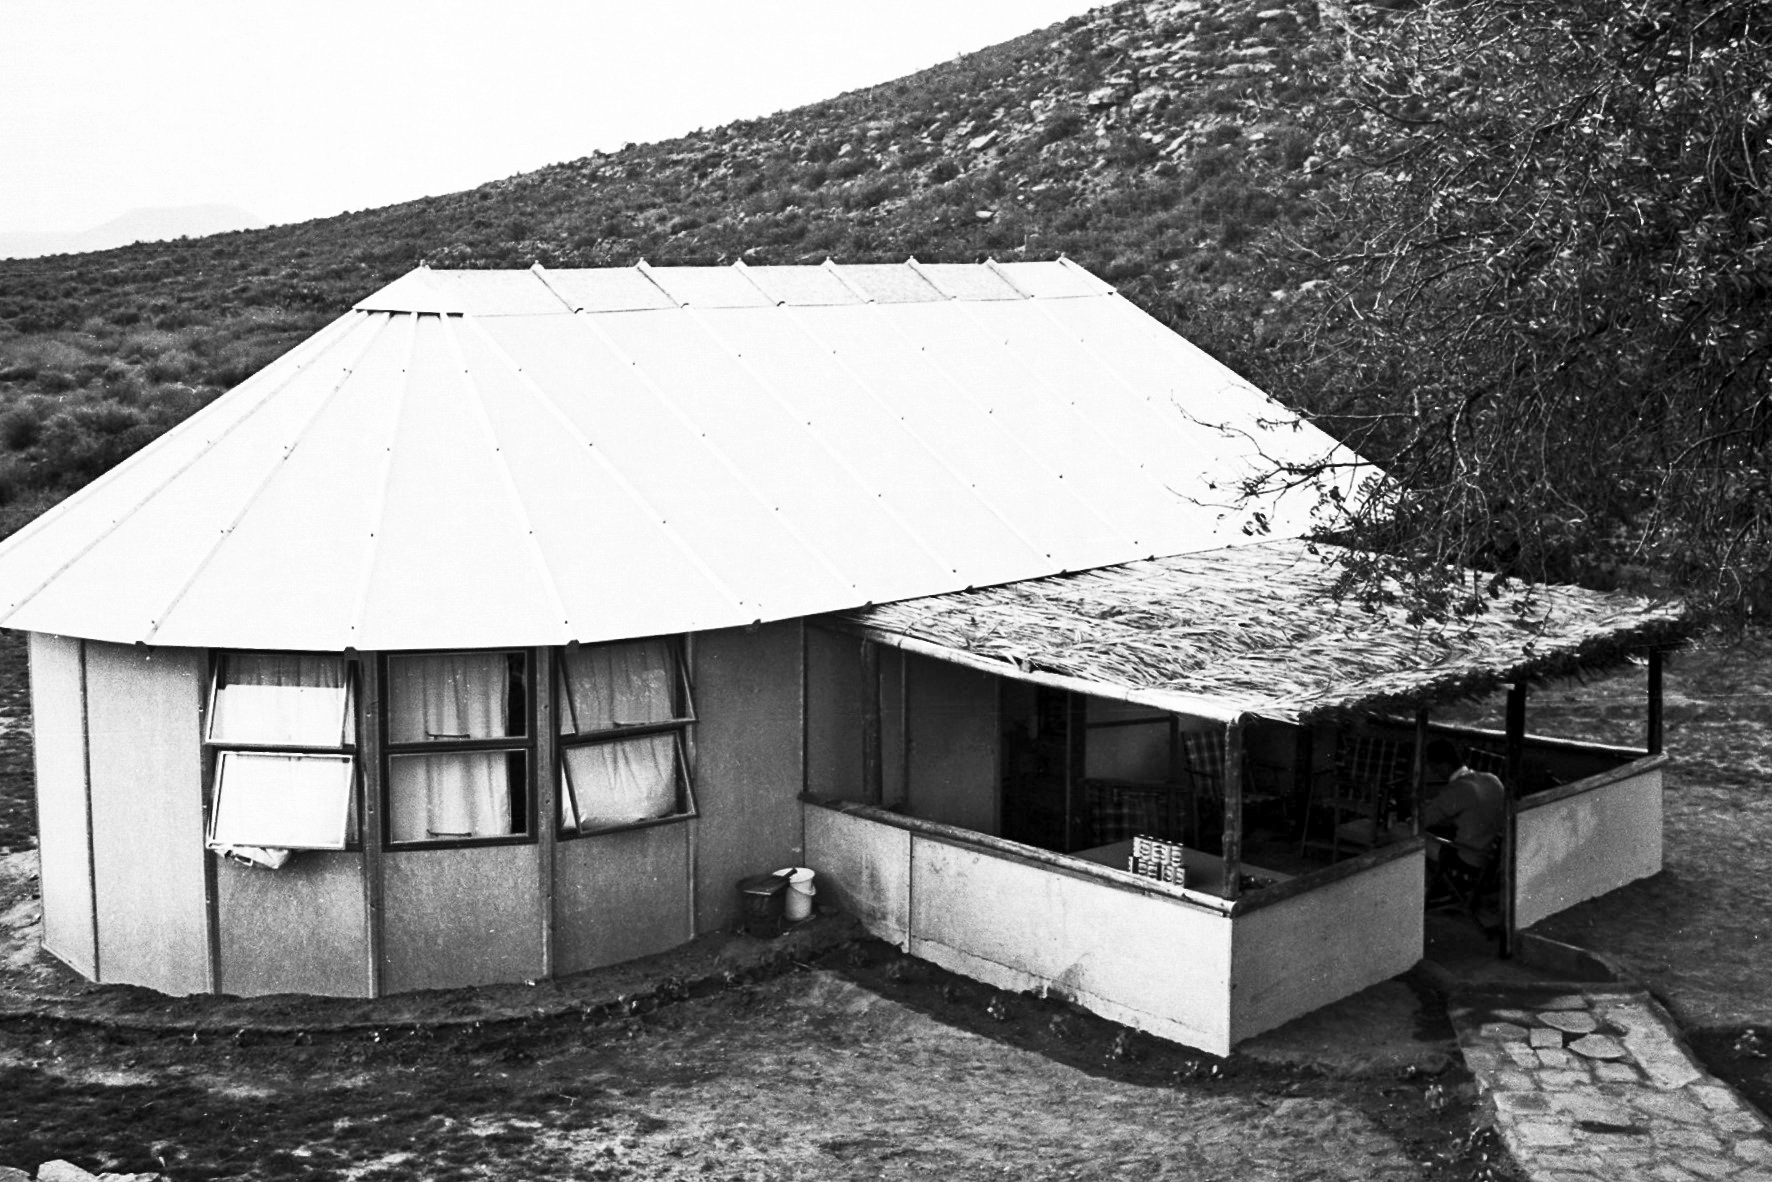

Rockdale Staff housing

Site testing in South Africa, February 1961 to March 1963.

Credit: ESO